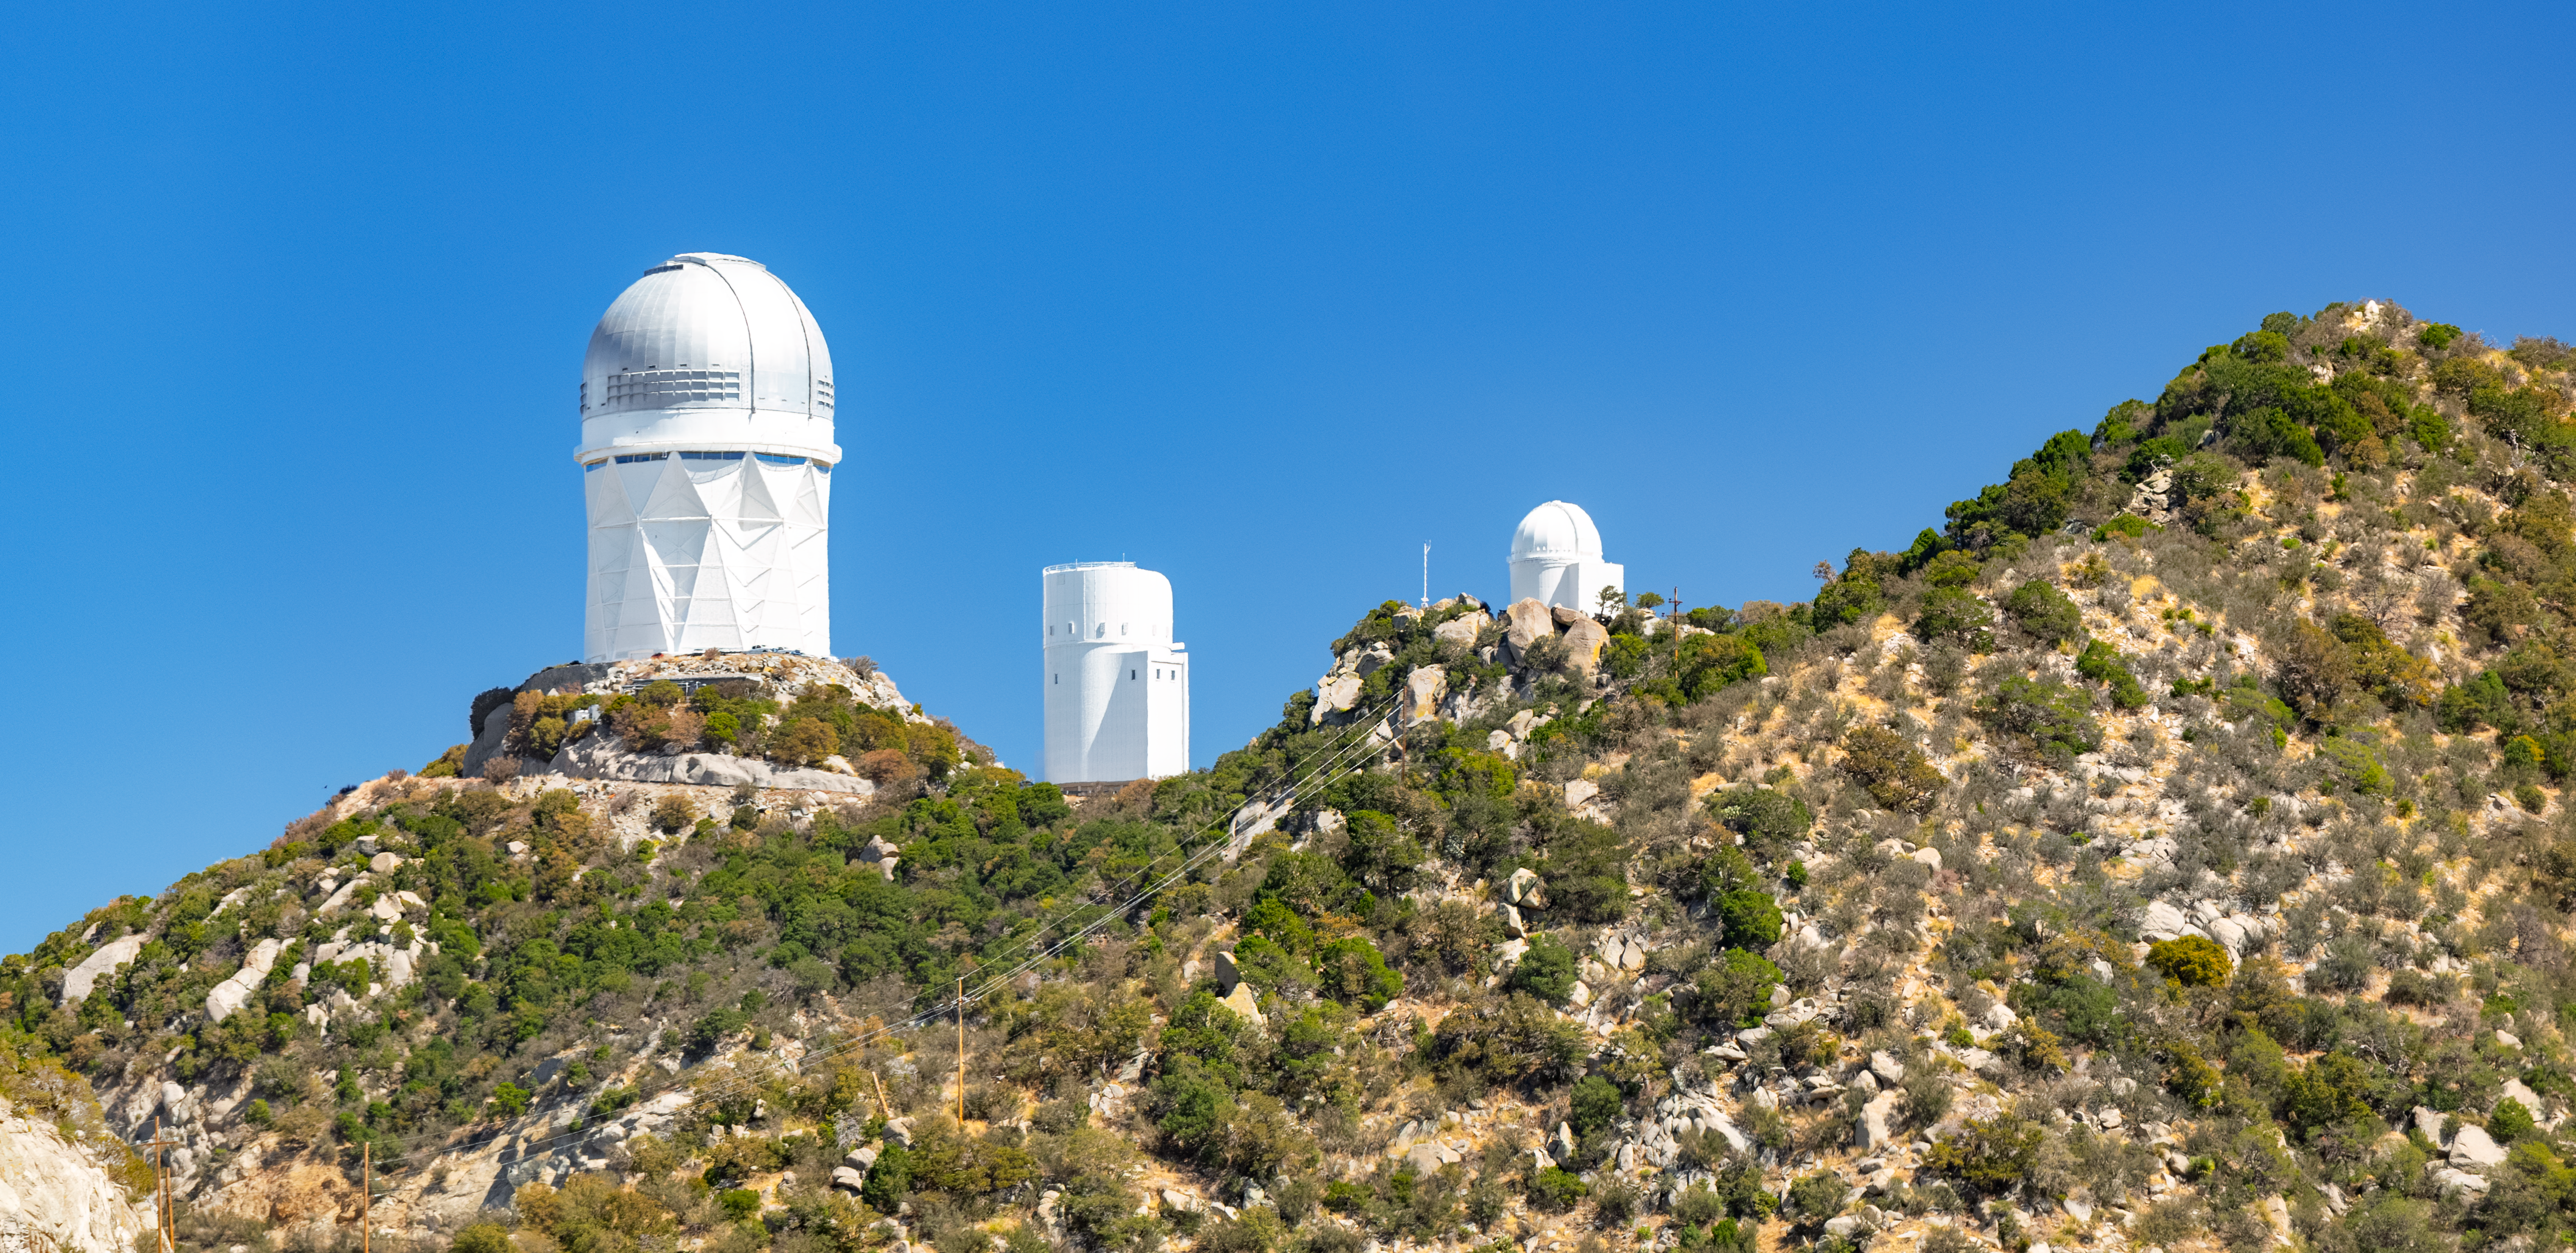

Nicholas U. Mayall 4-meter Telescope at Kitt Peak National Observatory

The U.S. National Science Foundation Nicholas U. Mayall 4-meter Telescope (left) at Kitt Peak National Observatory (KPNO), a Program of NSF NOIRLab. The Mayall houses the Dark Energy Spectroscopic Instrument (DESI).

Credit: KPNO/NOIRLab/NSF/AURA/P. Horálek (Institute of Physics in Opava)